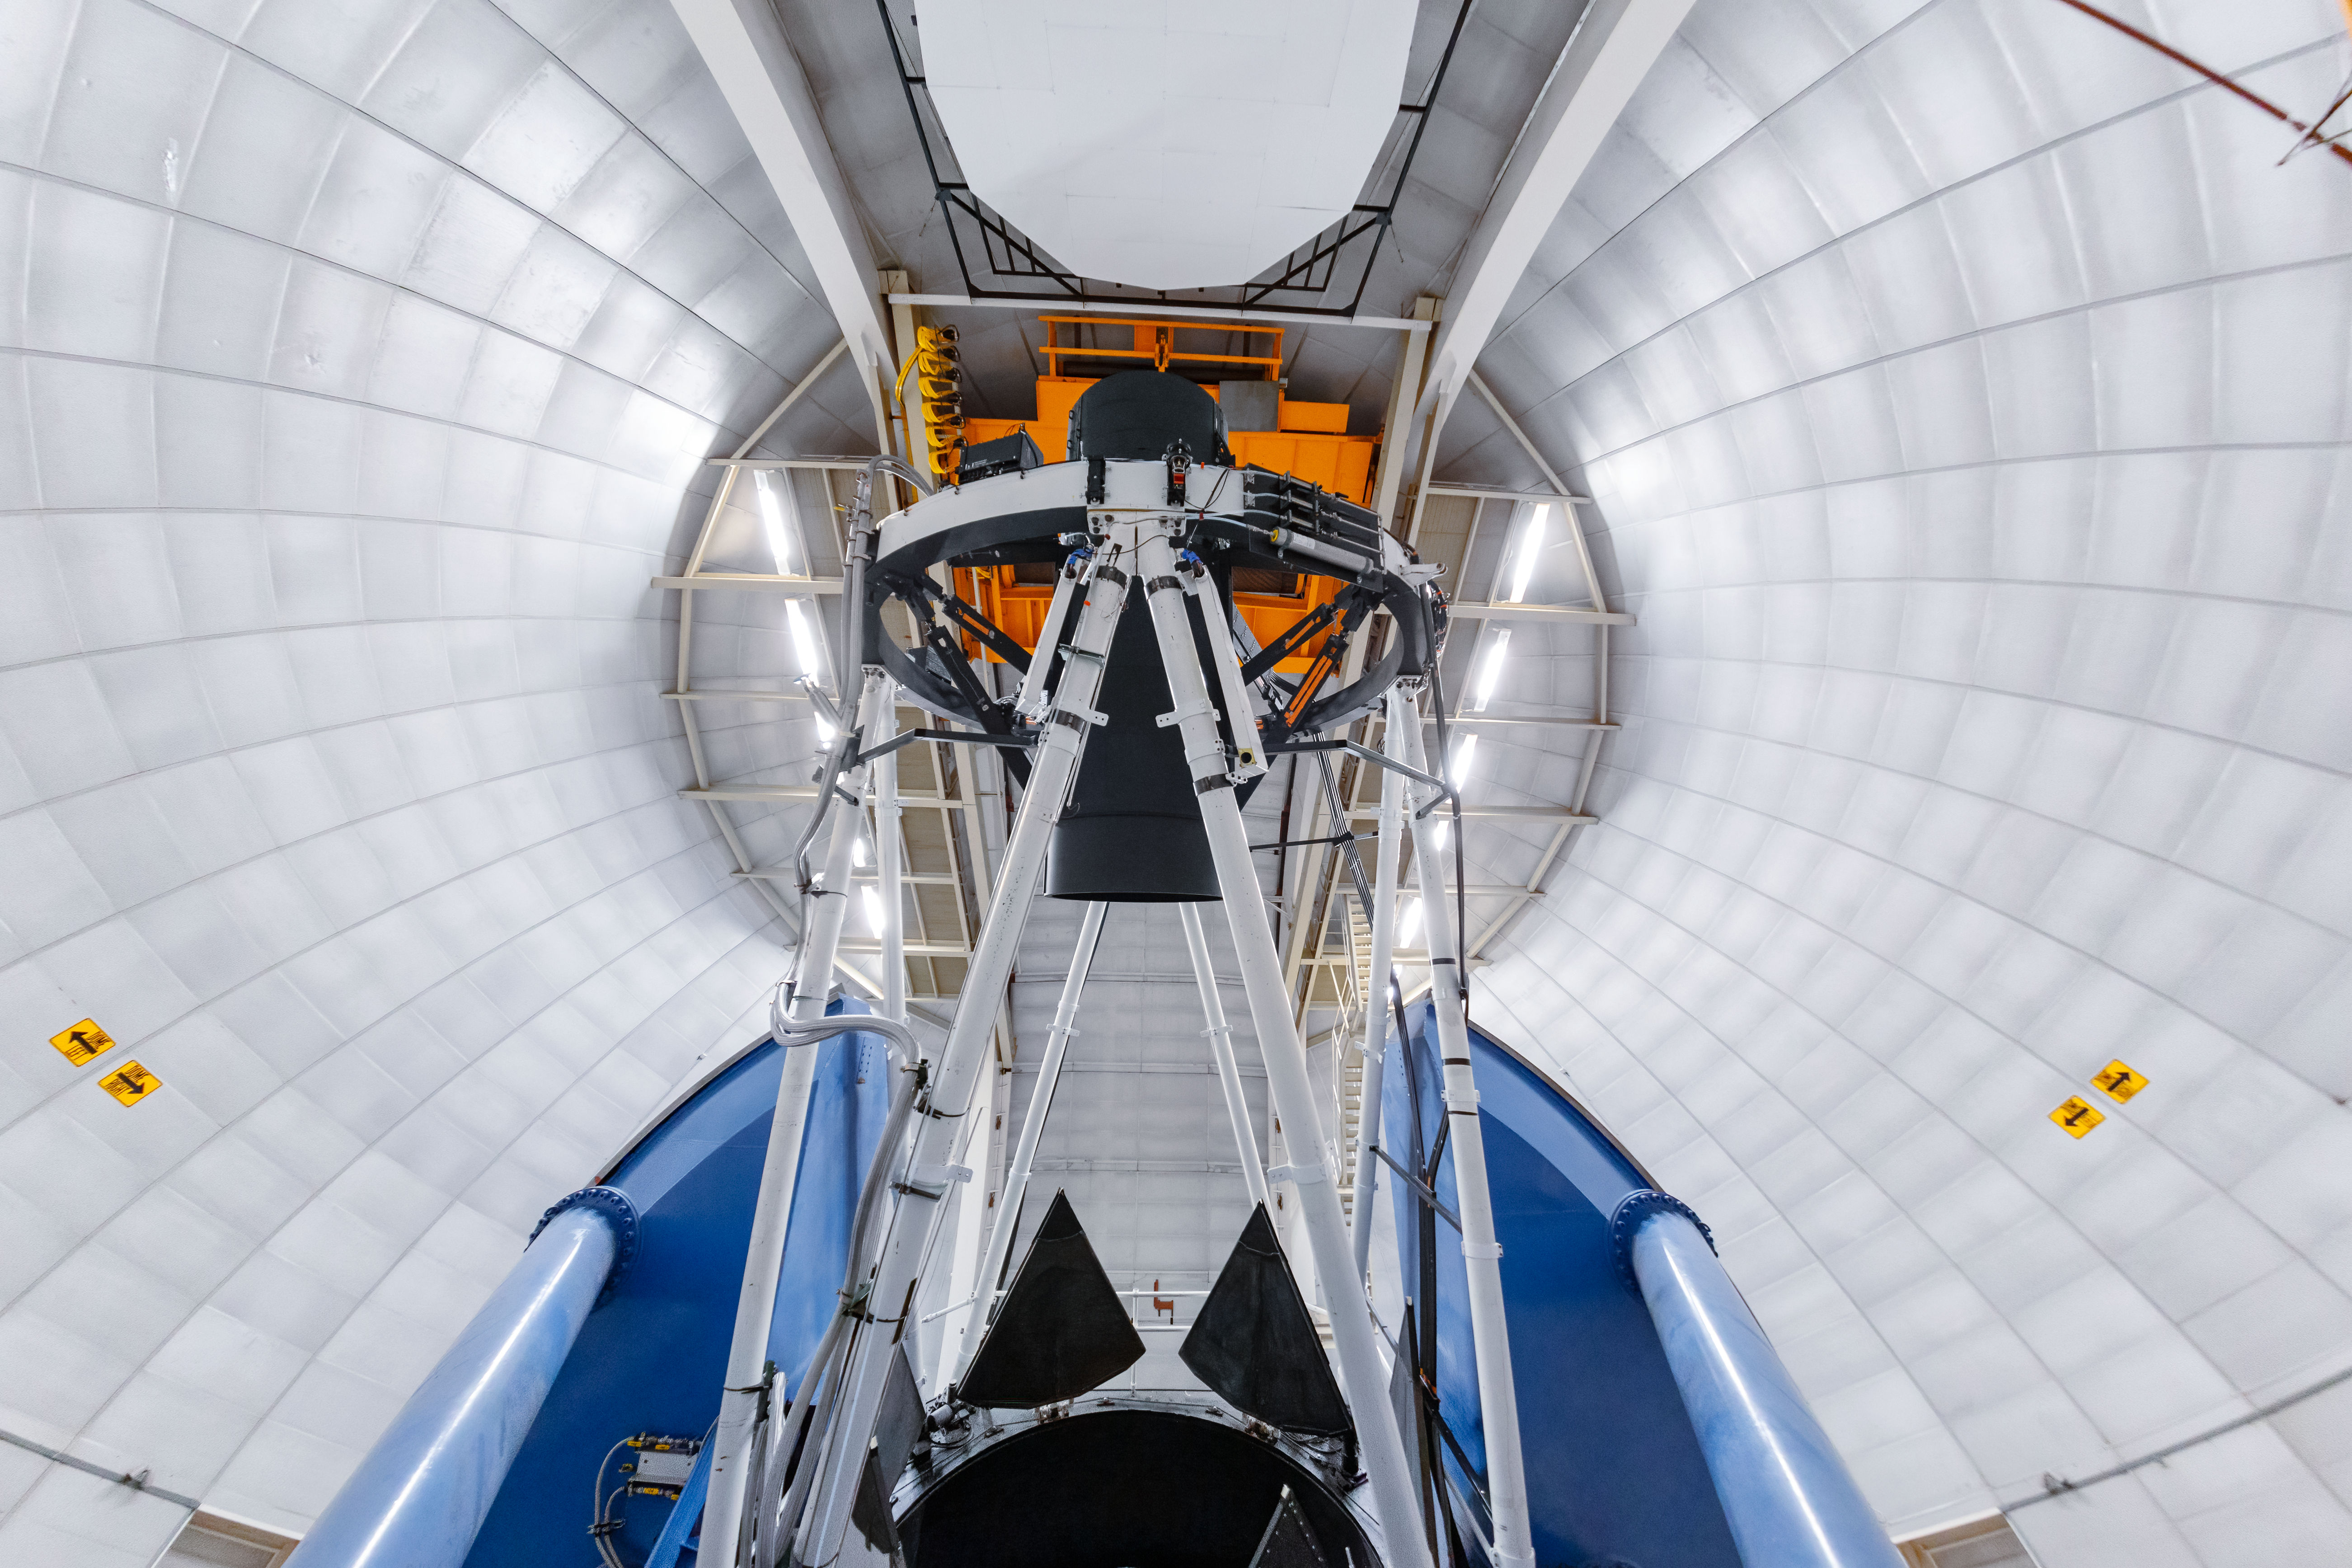

Nicholas U. Mayall 4-meter Telescope Interior

The interior of the Nicholas U. Mayall 4-meter Telescope on Kitt Peak National Observatory in Arizona.

Credit: KPNO/NOIRLab/NSF/AURA/T. Slovinský